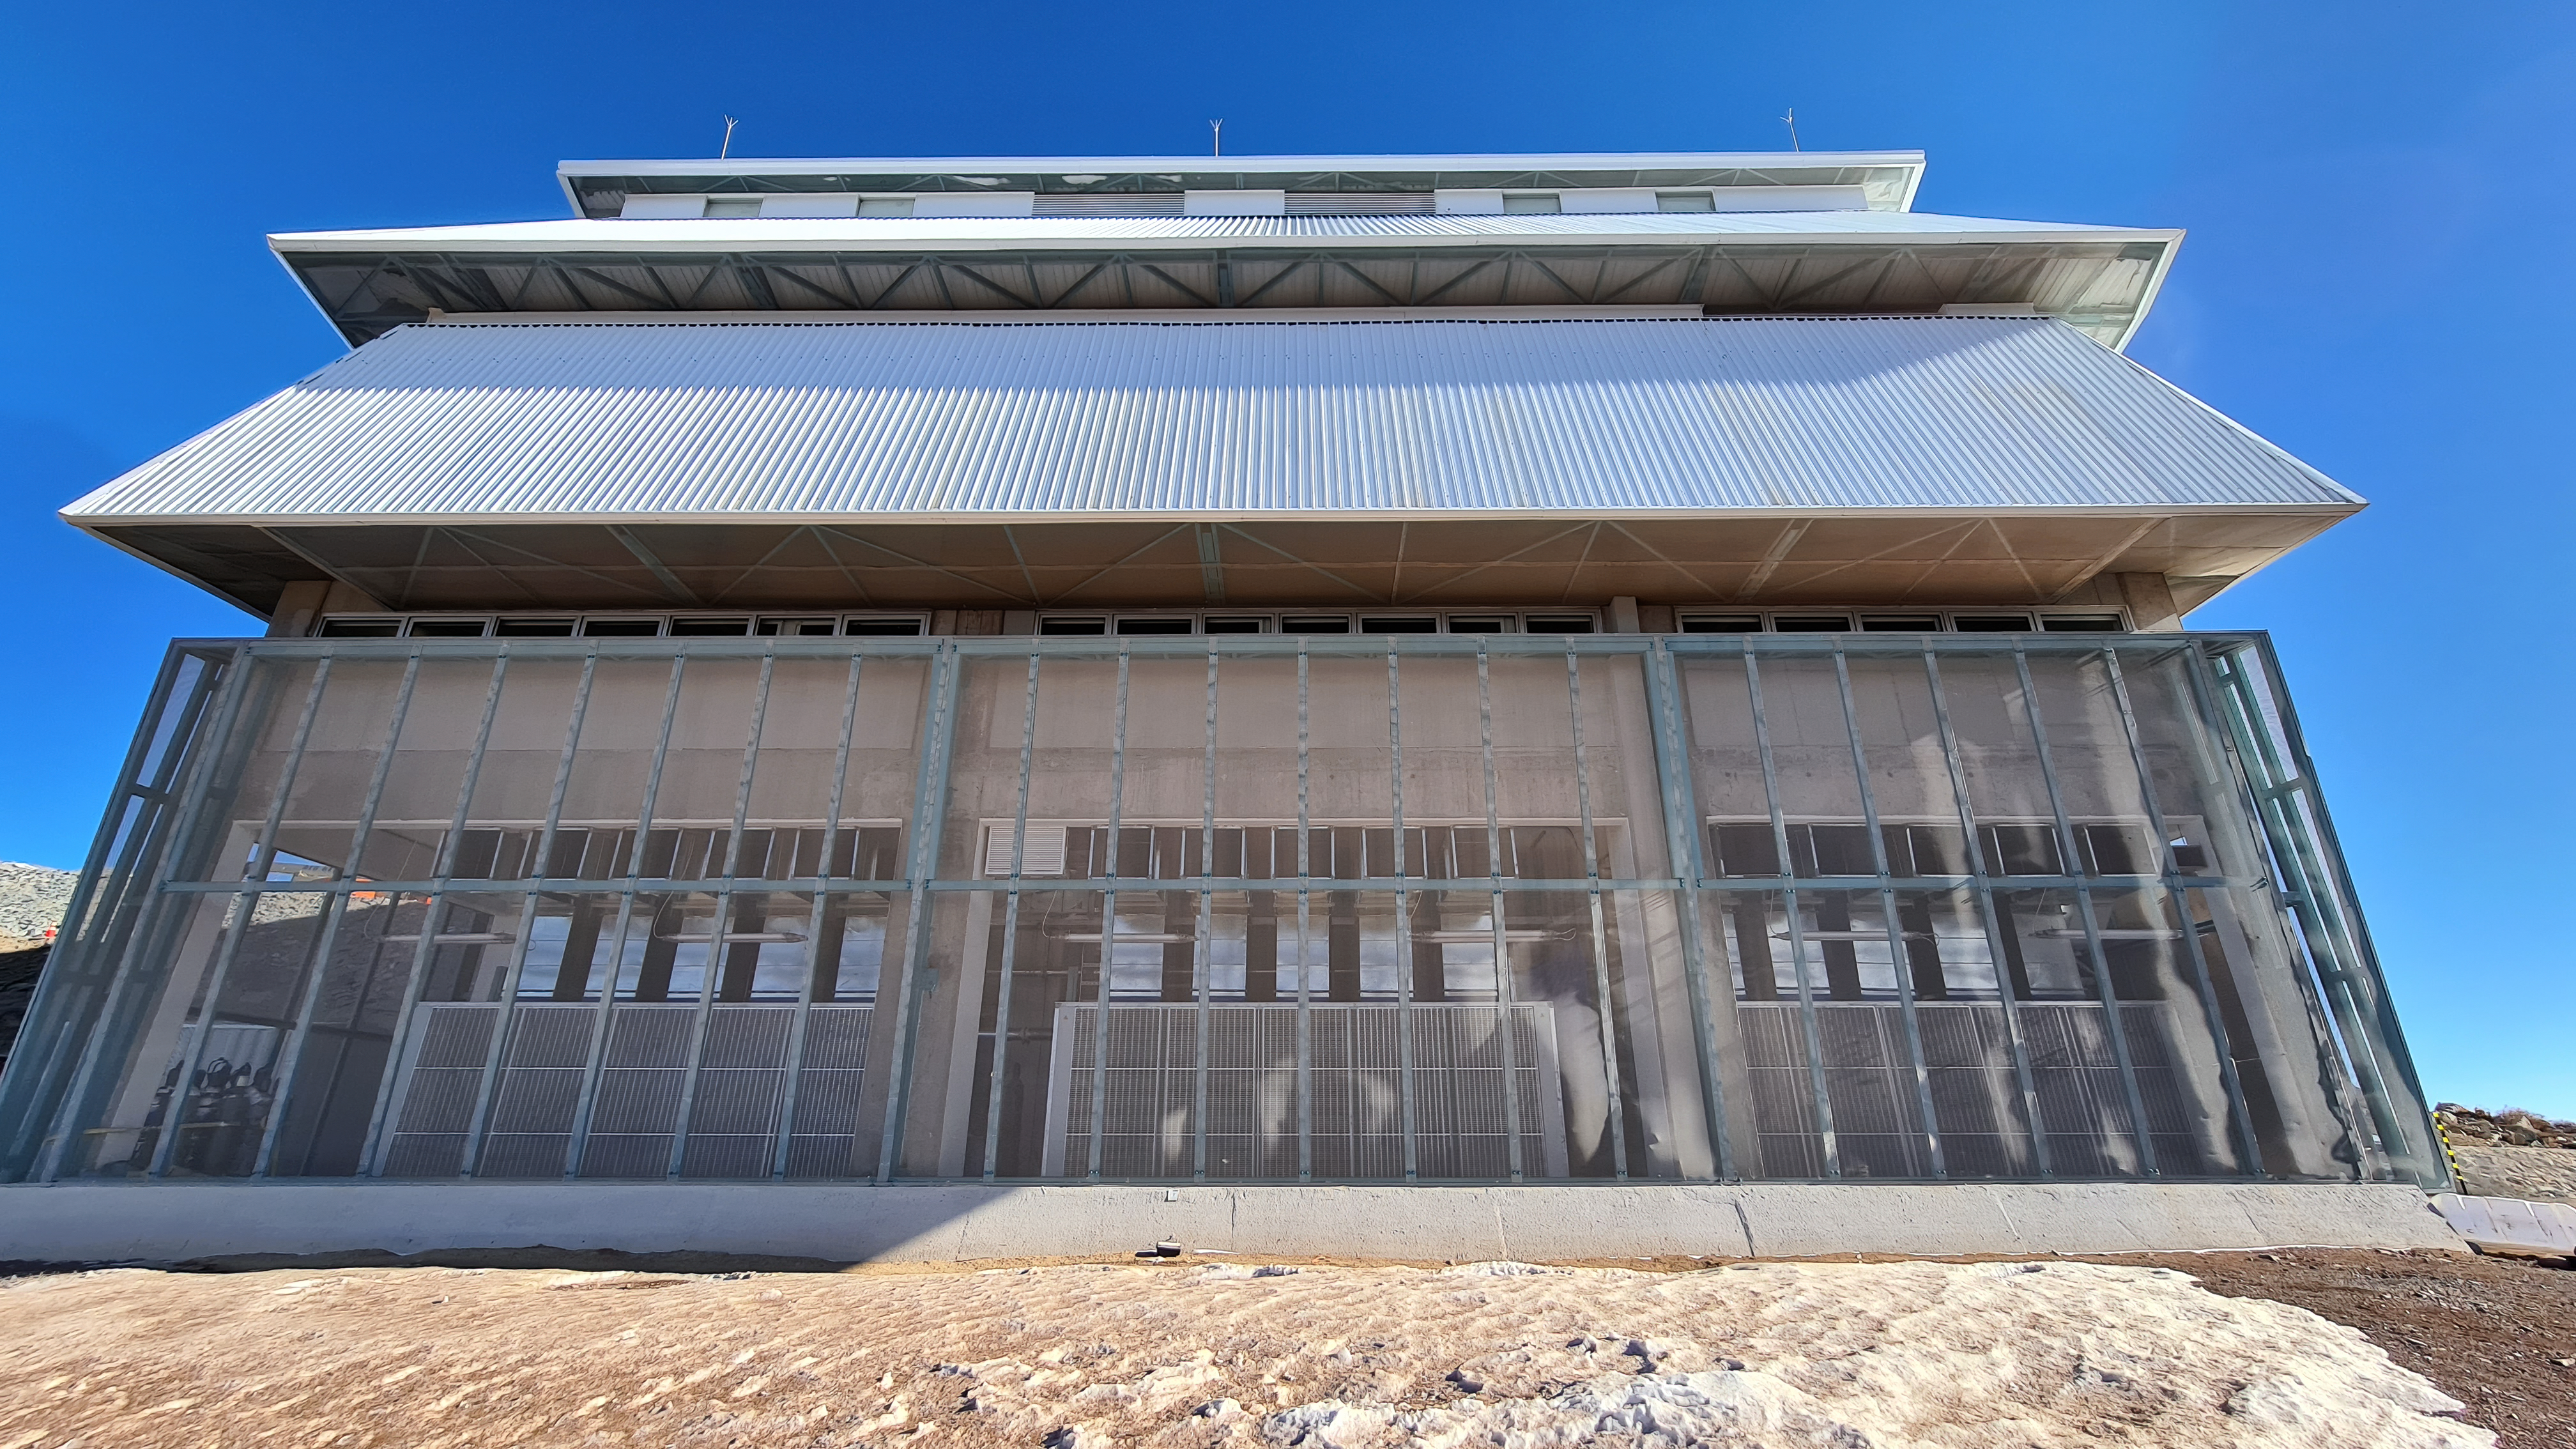

Vera C. Rubin Observatory 28 Aug. 2020

An inspection of the summit facility and equipment was performed on 28 August 2020, after some bad weather moved through the area. In general, the facilities including TMA, Dome, Power, Water lines, Casino (cafeteria), Warehouse, (M1M3), etc, are in good condition.

Credit: Rubin Obs/NSF/AURA